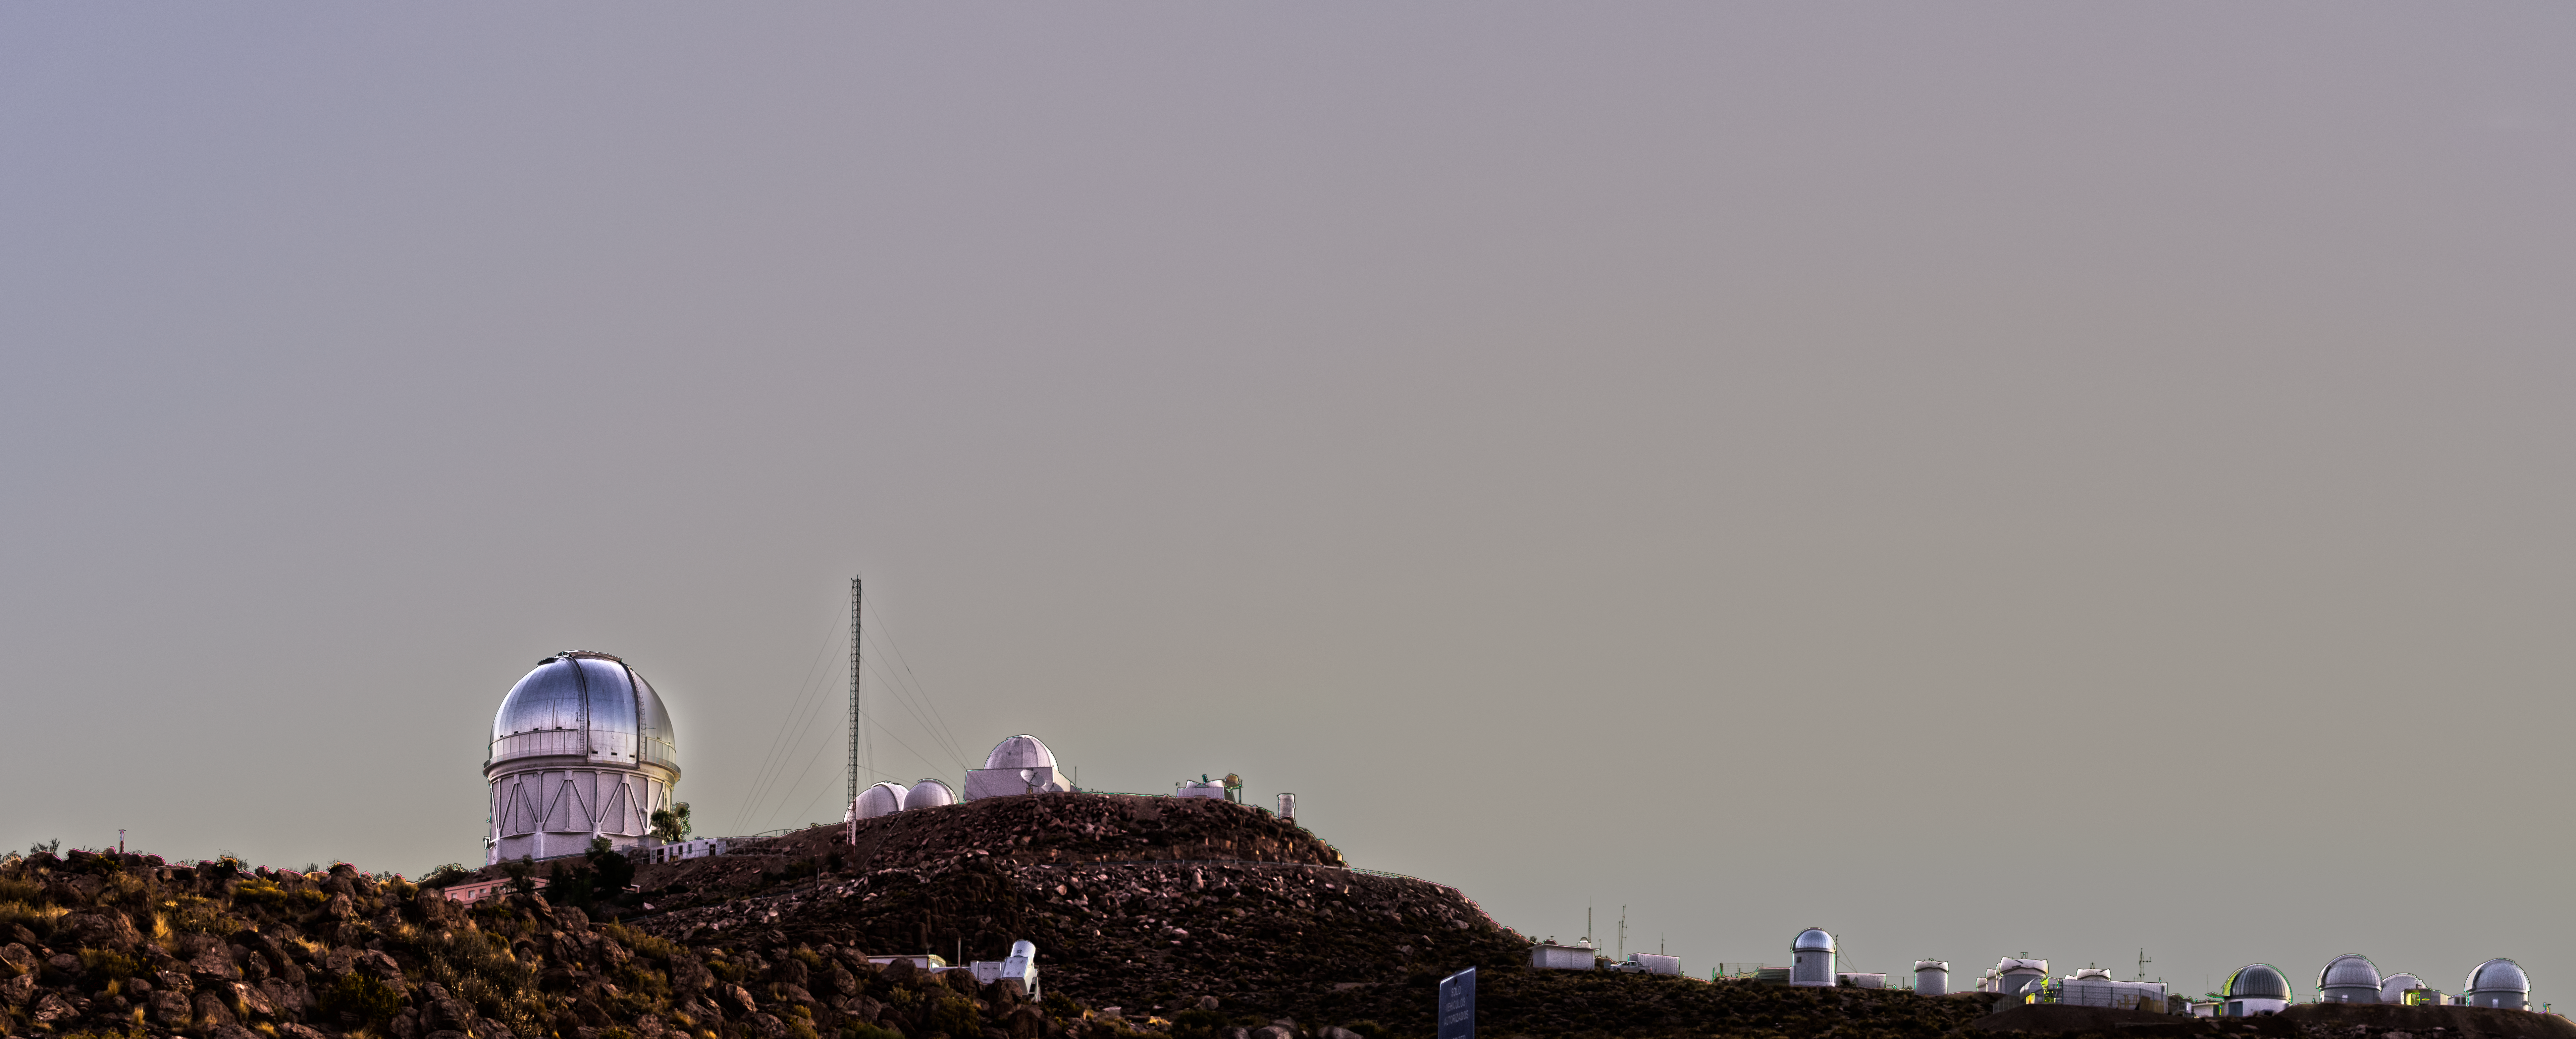

Cerro Tololo Inter-American Observatory panorama

Cerro Tololo Inter-American Observatory panorama.

Credit: CTIO/NOIRLab/NSF/AURA/D. Munizaga